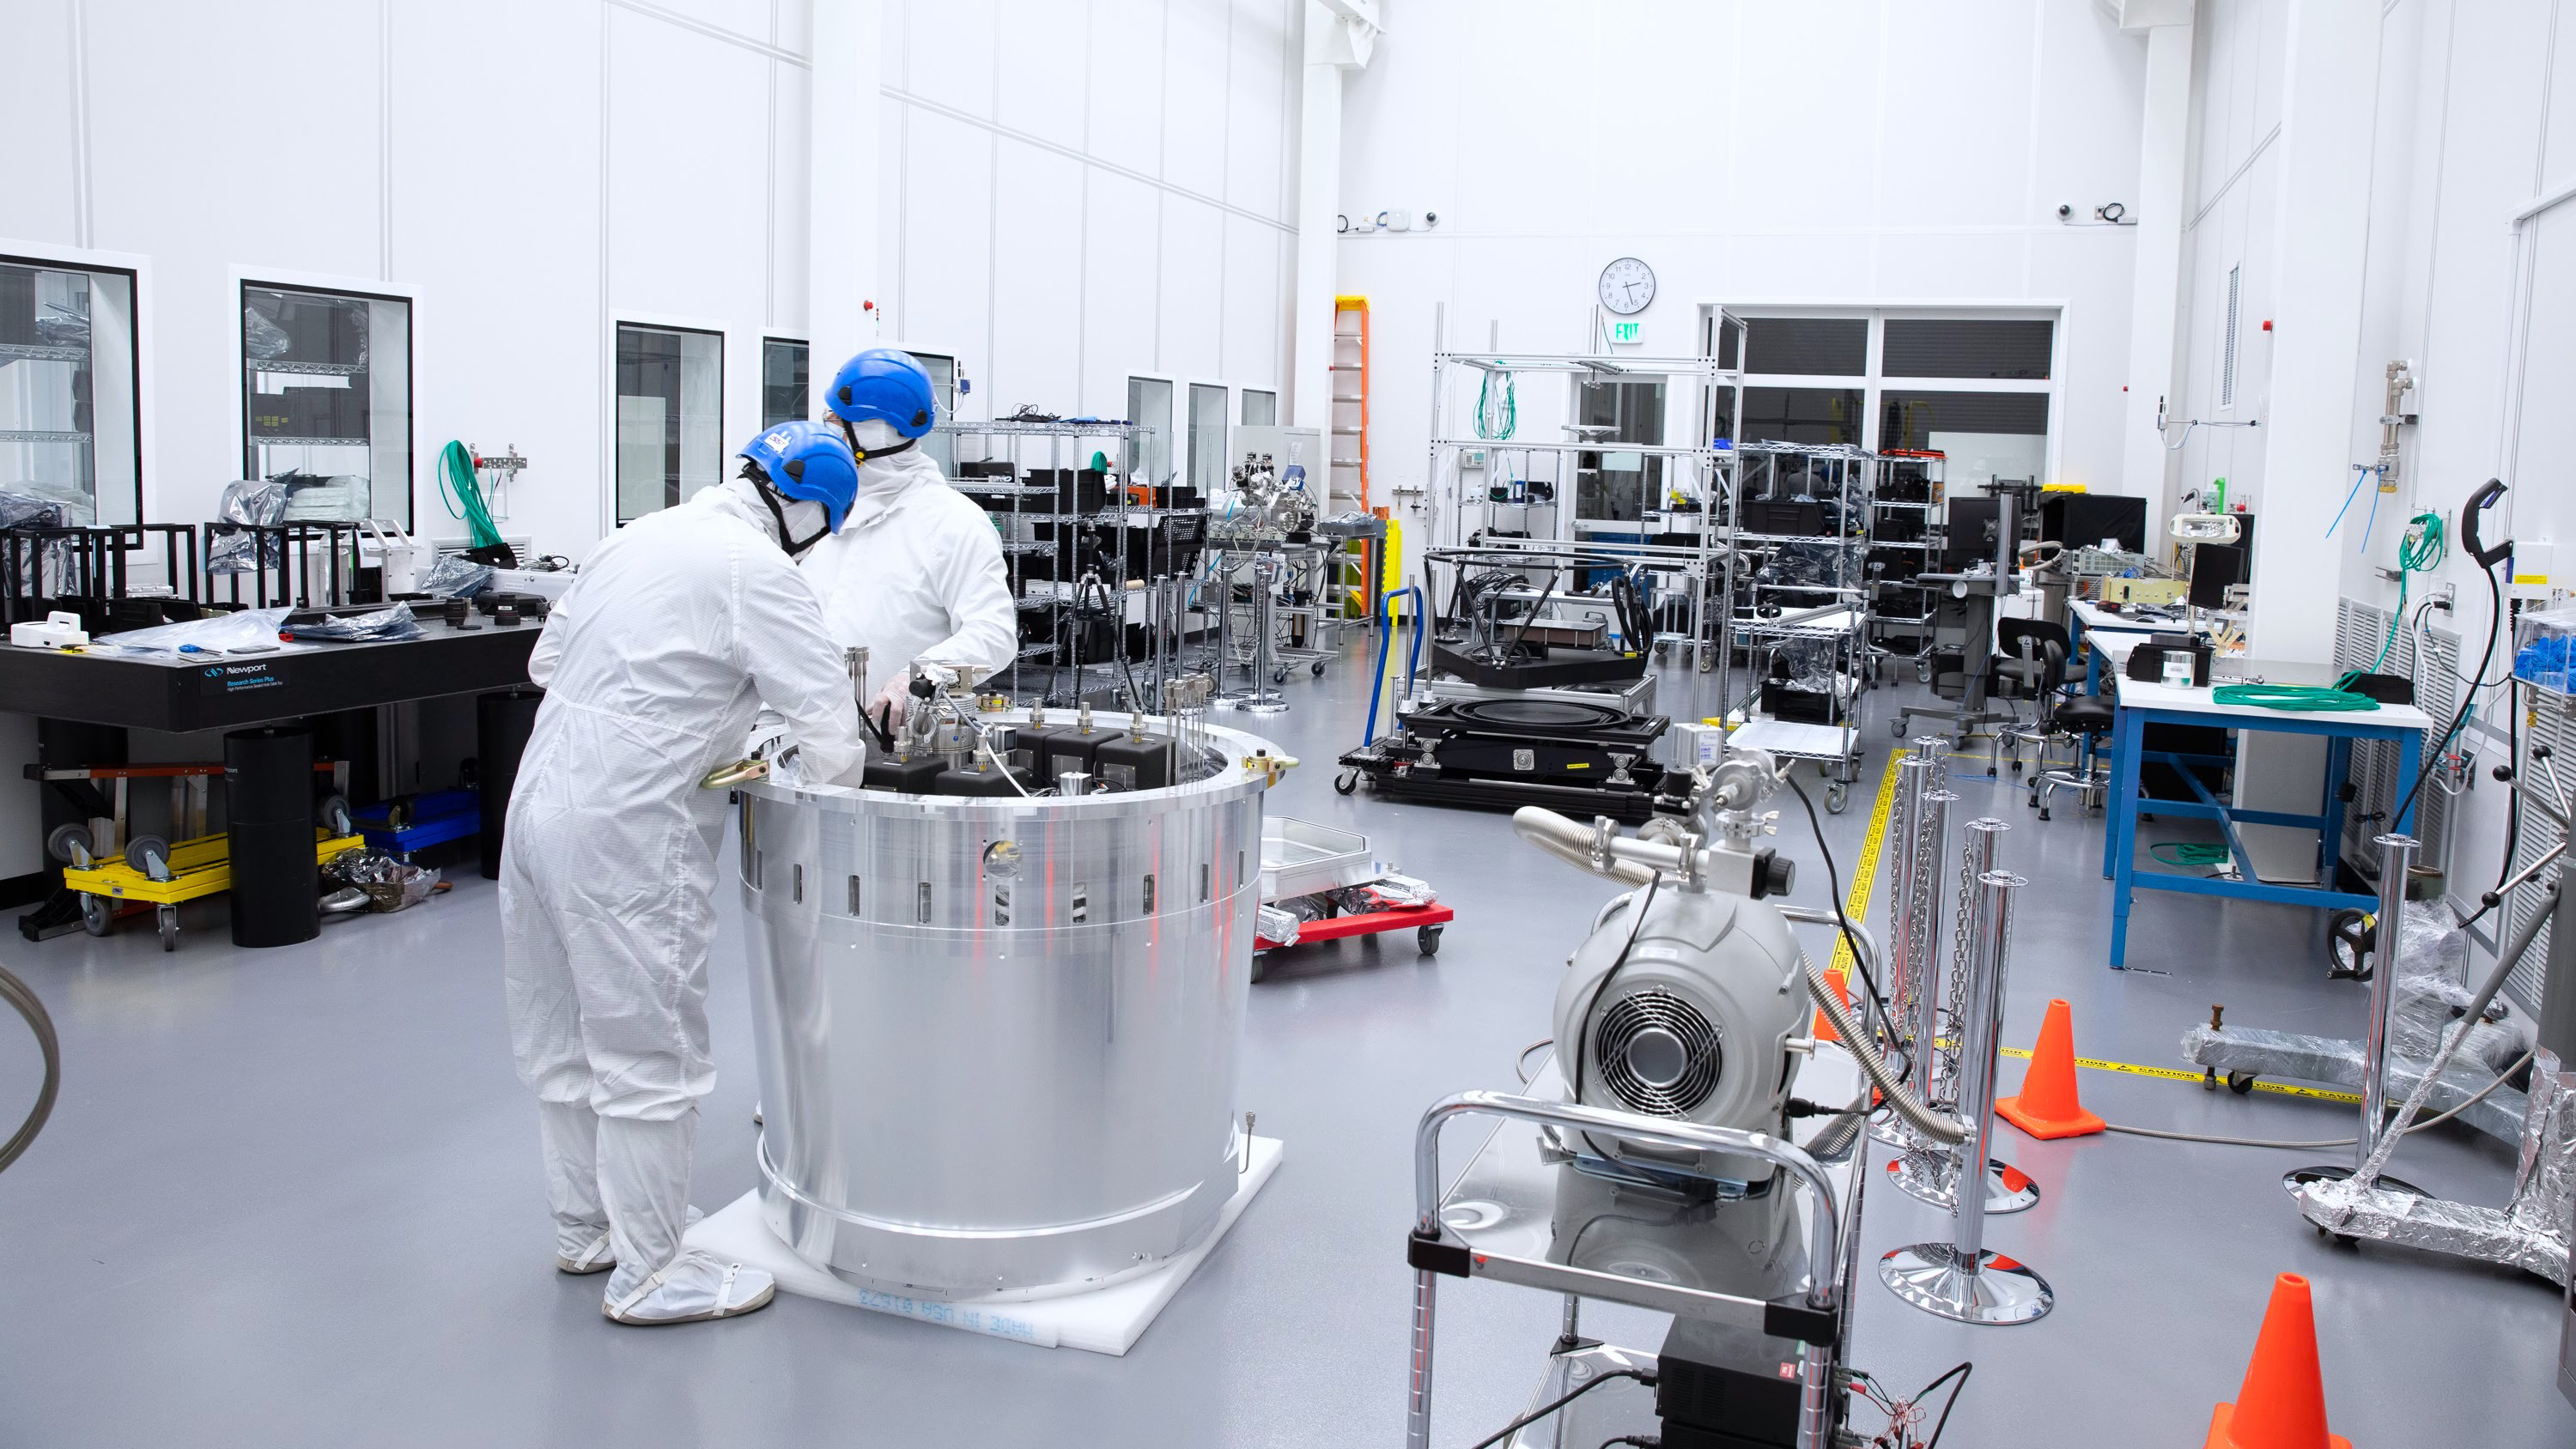

One Cool Camera: LSST’s Cryostat Assembly Completed

The cryostat assembly was built in a different clean room at SLAC and then delivered to the integration team. Here, the cryostat assembly is unwrapped and inspected after transportation.

Credit: Andy Freeberg/SLAC National Accelerator Laboratory Learn more: lsst.slac.stanford.edu